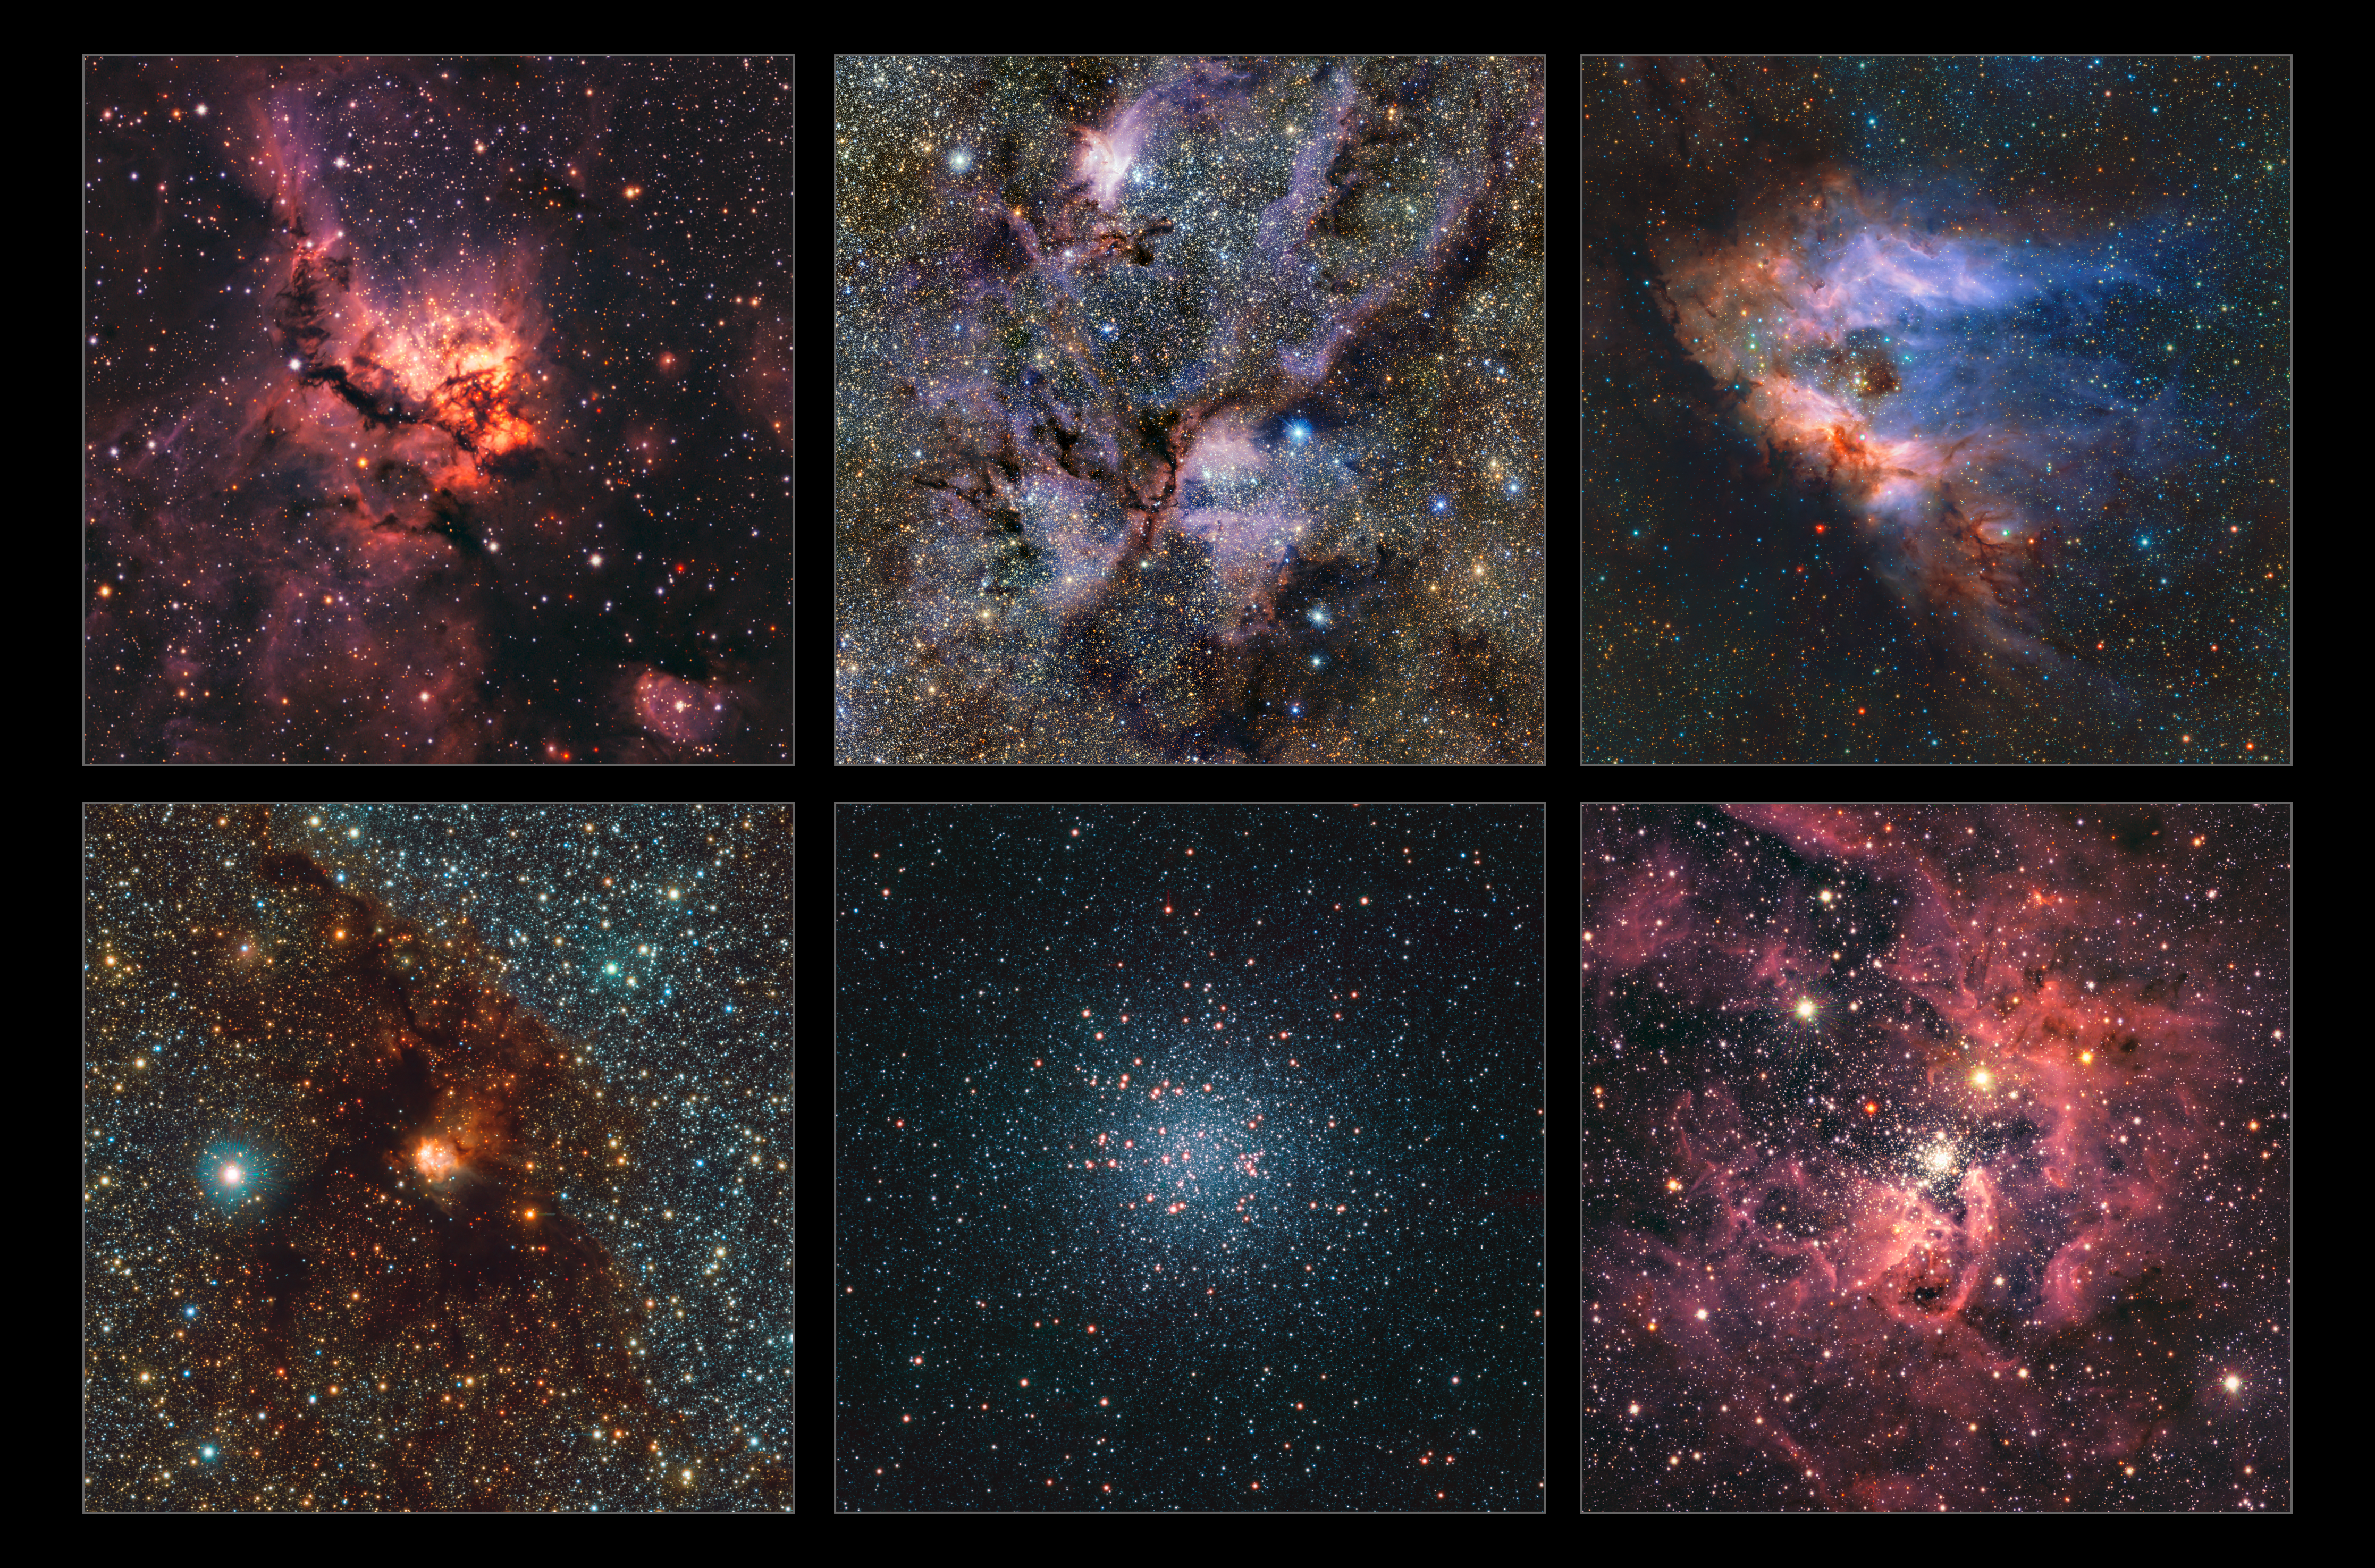

Highlights of the most detailed infrared map of the Milky Way

This collage highlights a small selection of regions of the Milky Way imaged as part of the most detailed infrared map ever of our galaxy. Here we see, from left to right and top to bottom: NGC 3576, NGC 6357, Messier 17, NGC 6188, Messier 22 and NGC 3603. All of them are clouds of gas and dust where stars are forming, except Messier 22, which is a very dense group of old stars.

The images were captured with ESO’s Visible and Infrared Survey Telescope for Astronomy (VISTA) and its infrared camera VIRCAM. The gigantic map to which these images belong contains 1.5 billion objects. The data were gathered over the course of 13 years as part of the VISTA Variables in the Vía Láctea (VVV) survey and its companion project, the VVV eXtended survey (VVVX).

Credit: ESO/VVVX survey